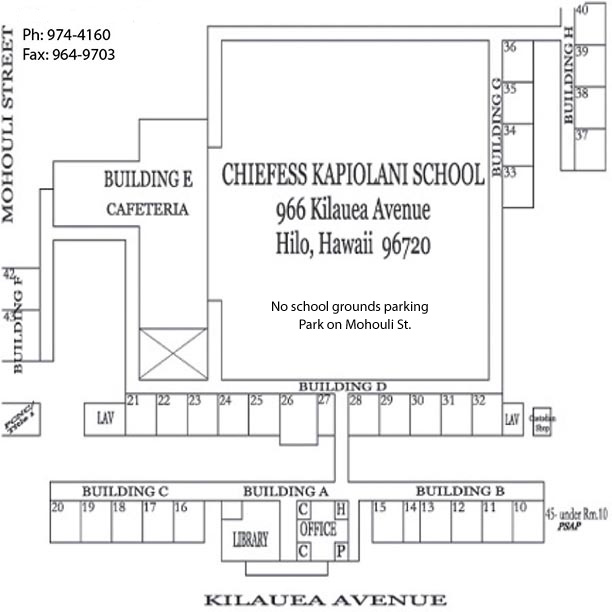

Kapi‘olani Elementary Map

Credit: NOIRLab